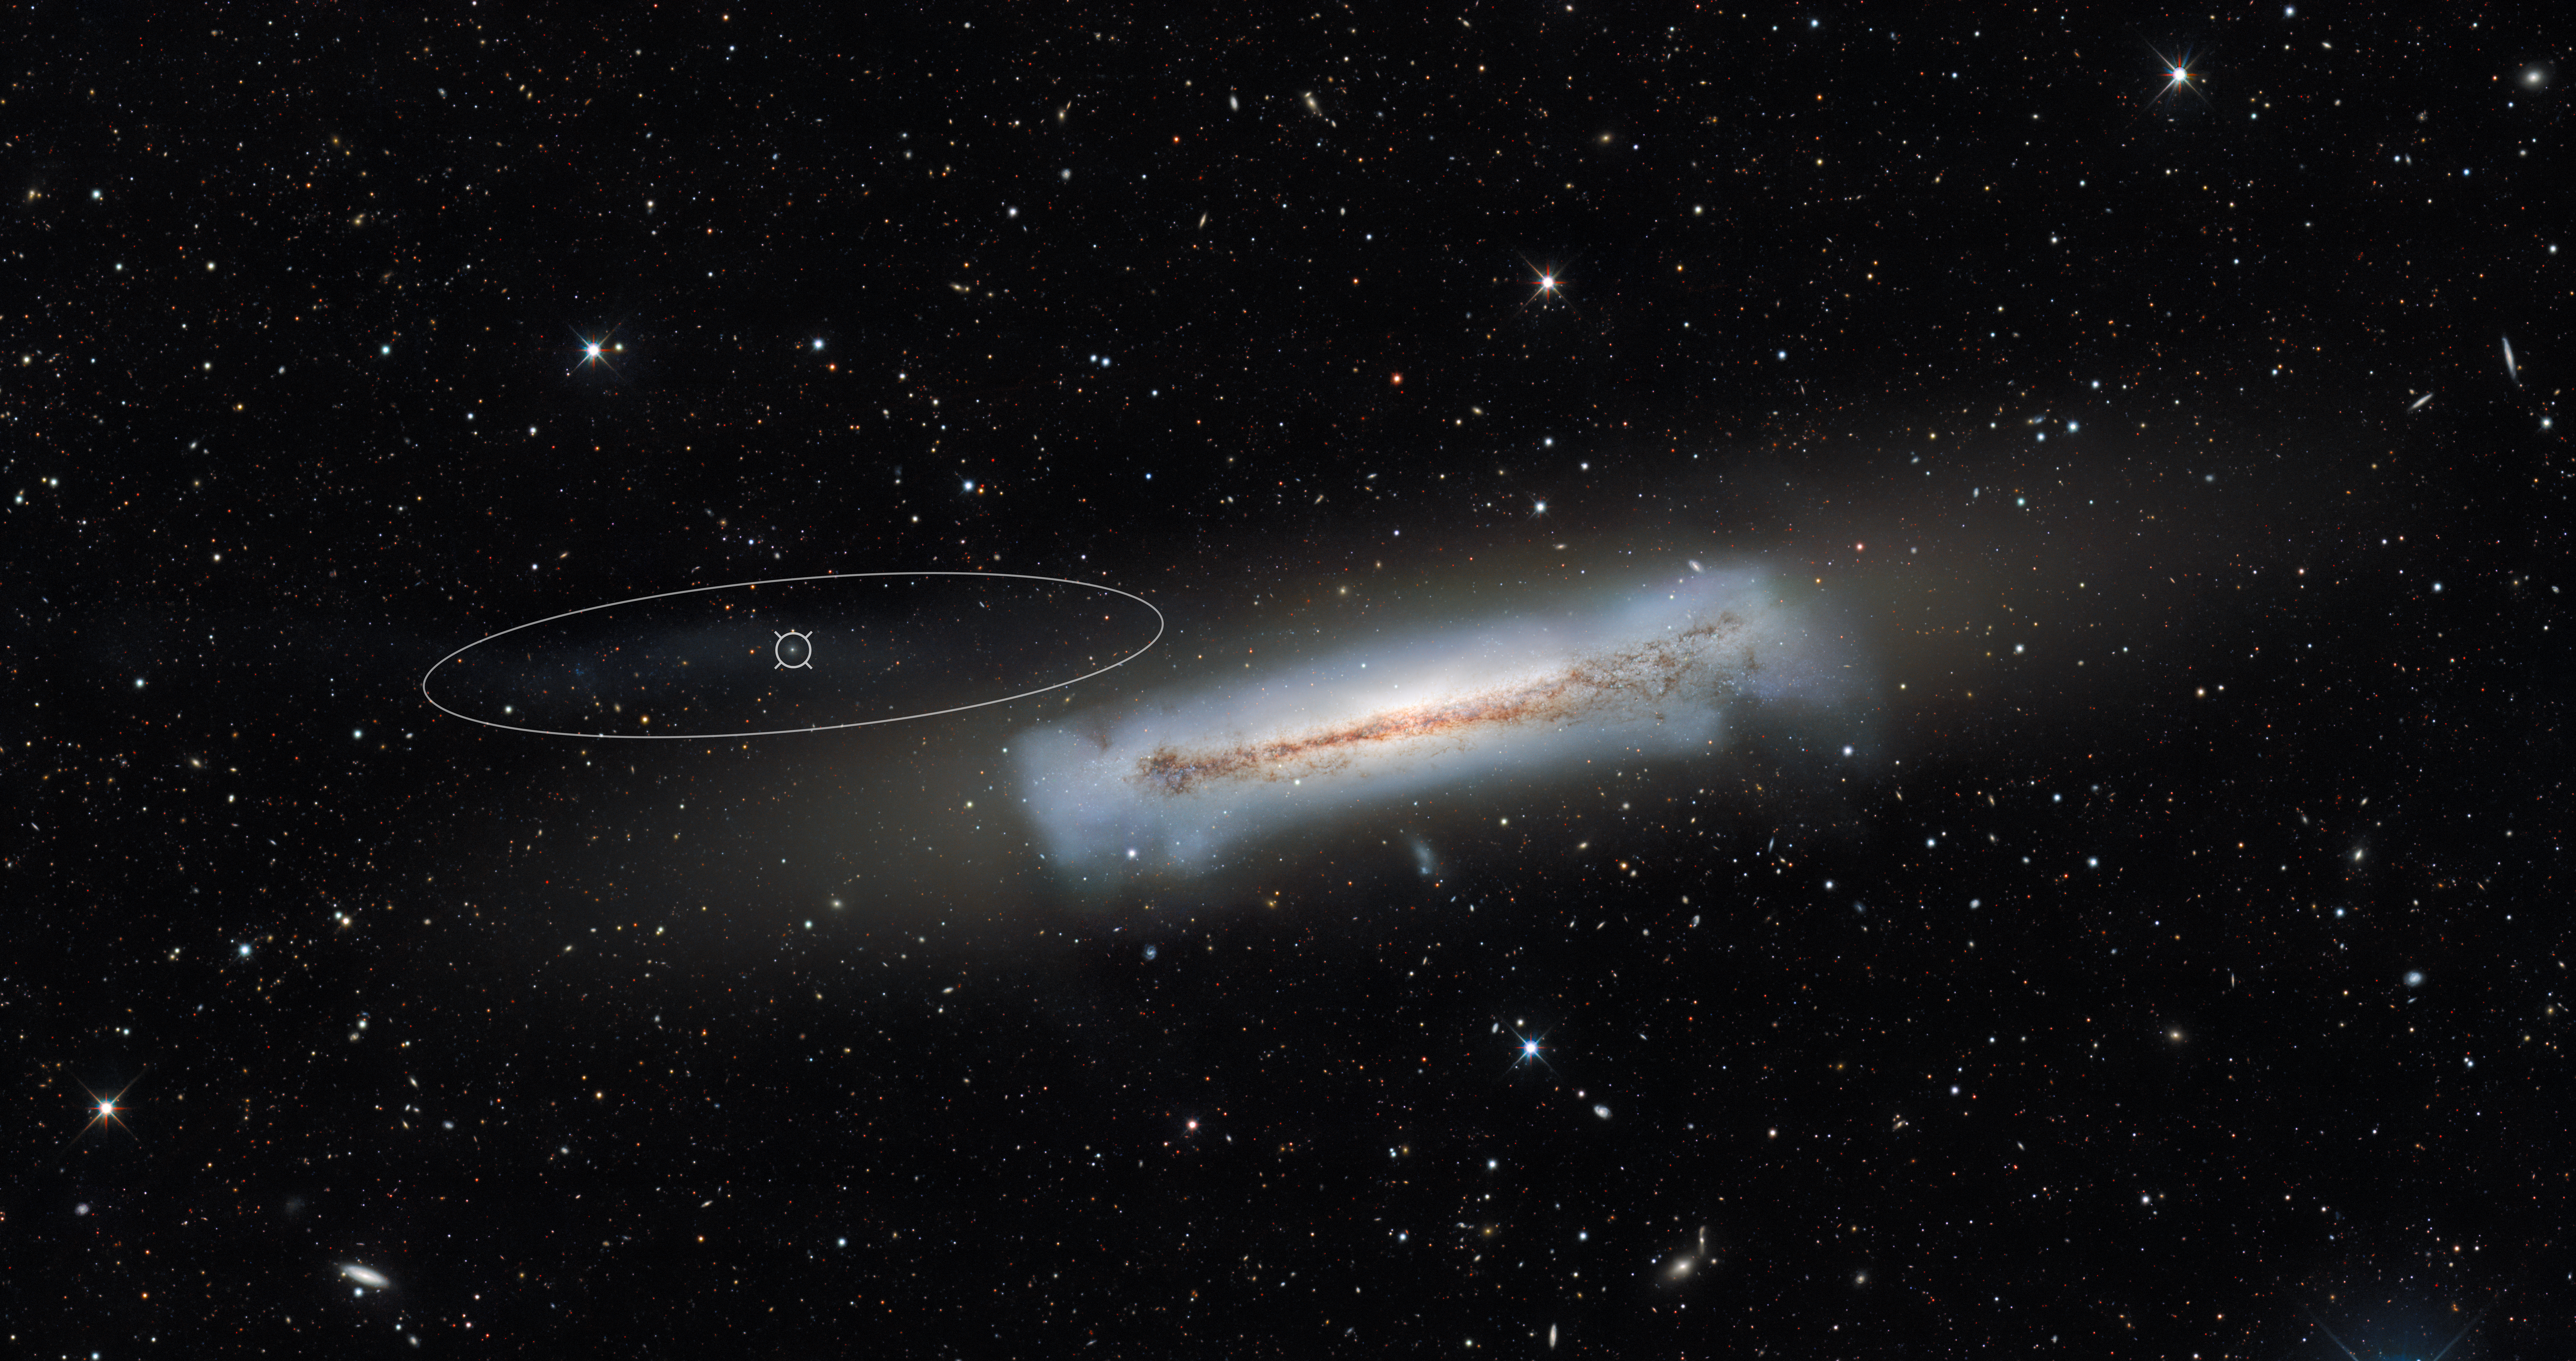

NGC 3628 and an example of an ultra-compact dwarf galaxy (annotated)

NGC 3628, sometimes nicknamed the Hamburger Galaxy or Sarah's Galaxy, is an unbarred spiral galaxy about 35 million light-years away in the constellation Leo. Extending to the left of NGC 3628 for around 300,000 light-years is a ‘tidal tail’ — an elongated region of stars that arises as a result of gravitational interaction with another galaxy. Embedded within this tidal tail is the ultra-compact dwarf galaxy known as NGC 3628-UCD1.

This image was captured by the US Department of Energy’s (DOE) Dark Energy Camera mounted on the National Science Foundation’s (NSF) Víctor M. Blanco 4-meter Telescope at Cerro Tololo Inter-American Observatory in Chile, a Program of NSF NOIRLab. NGC 3628 was not part of the survey of the Virgo Cluster.

Credit: CTIO/NOIRLab/DOE/NSF/AURAImage processing: T.A. Rector (University of Alaska Anchorage/NSF NOIRLab), M. Zamani (NSF NOIRLab), & D. de Martin (NSF NOIRLab)